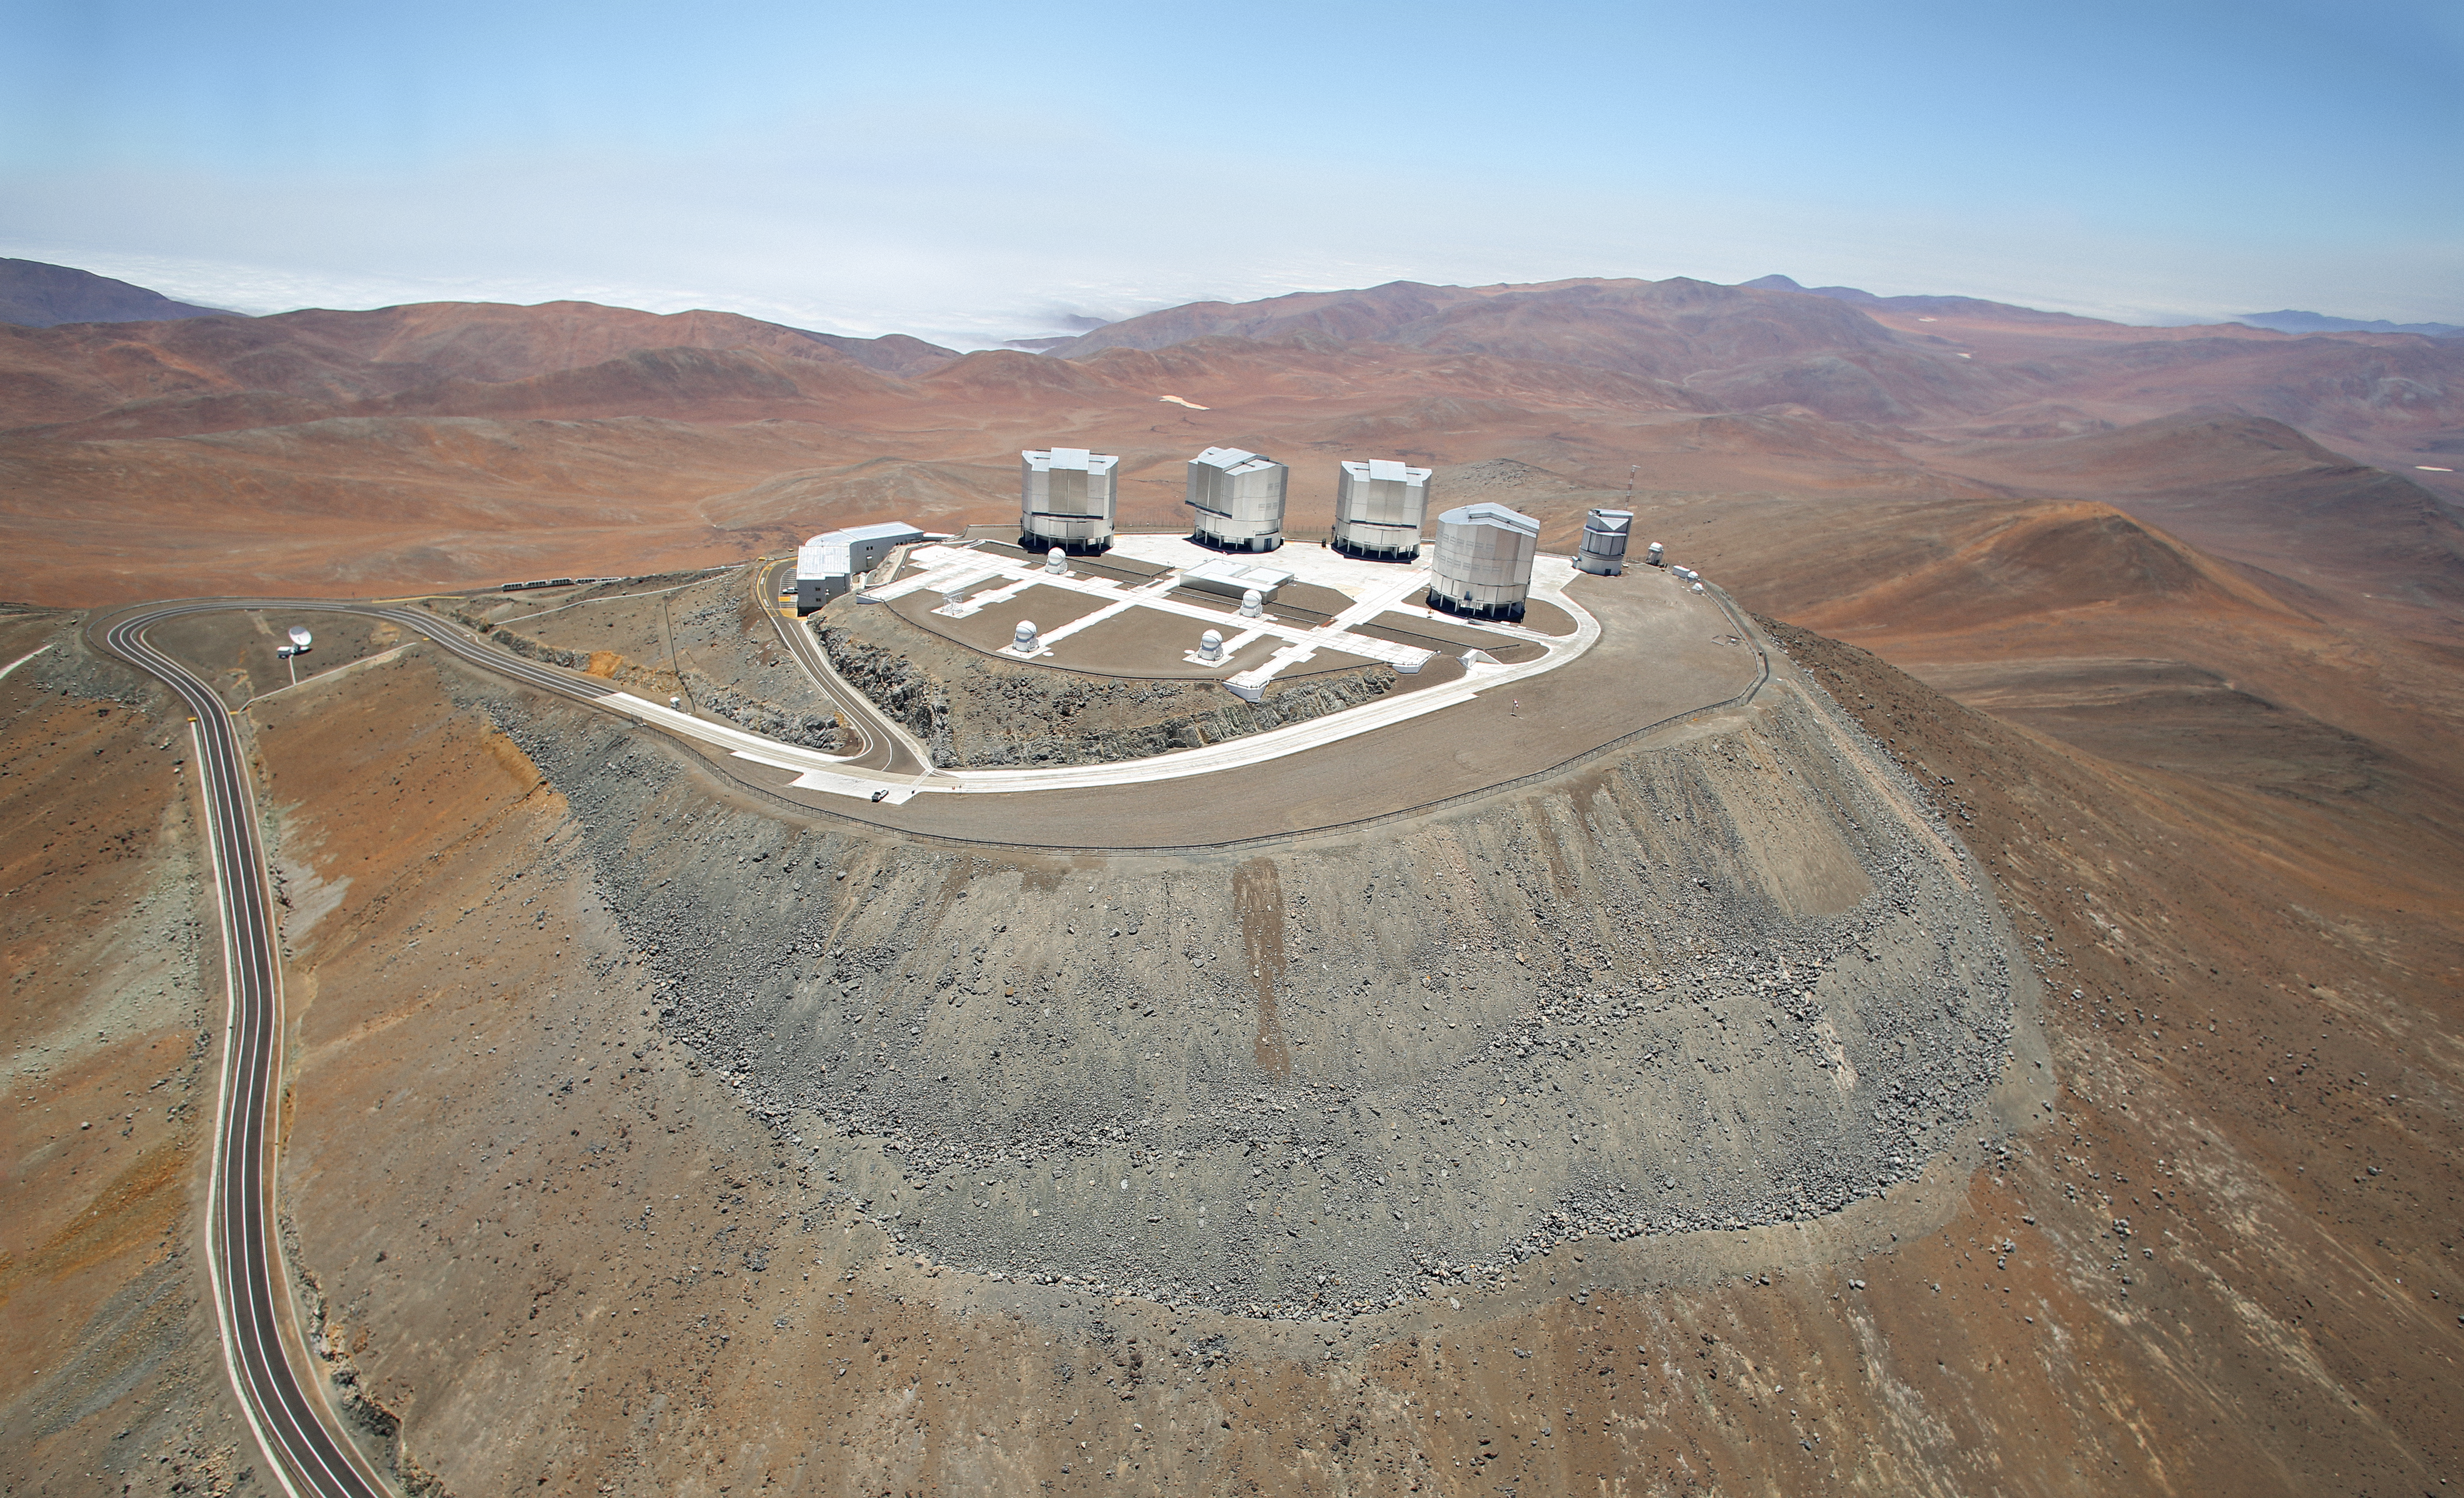

VLT from above

This picture was taken from the air of the Very Large Telescope (VLT).

The VLT is run by ESO and is the most productive ground-based facility operating at visible wavelengths.

Credit: ESO